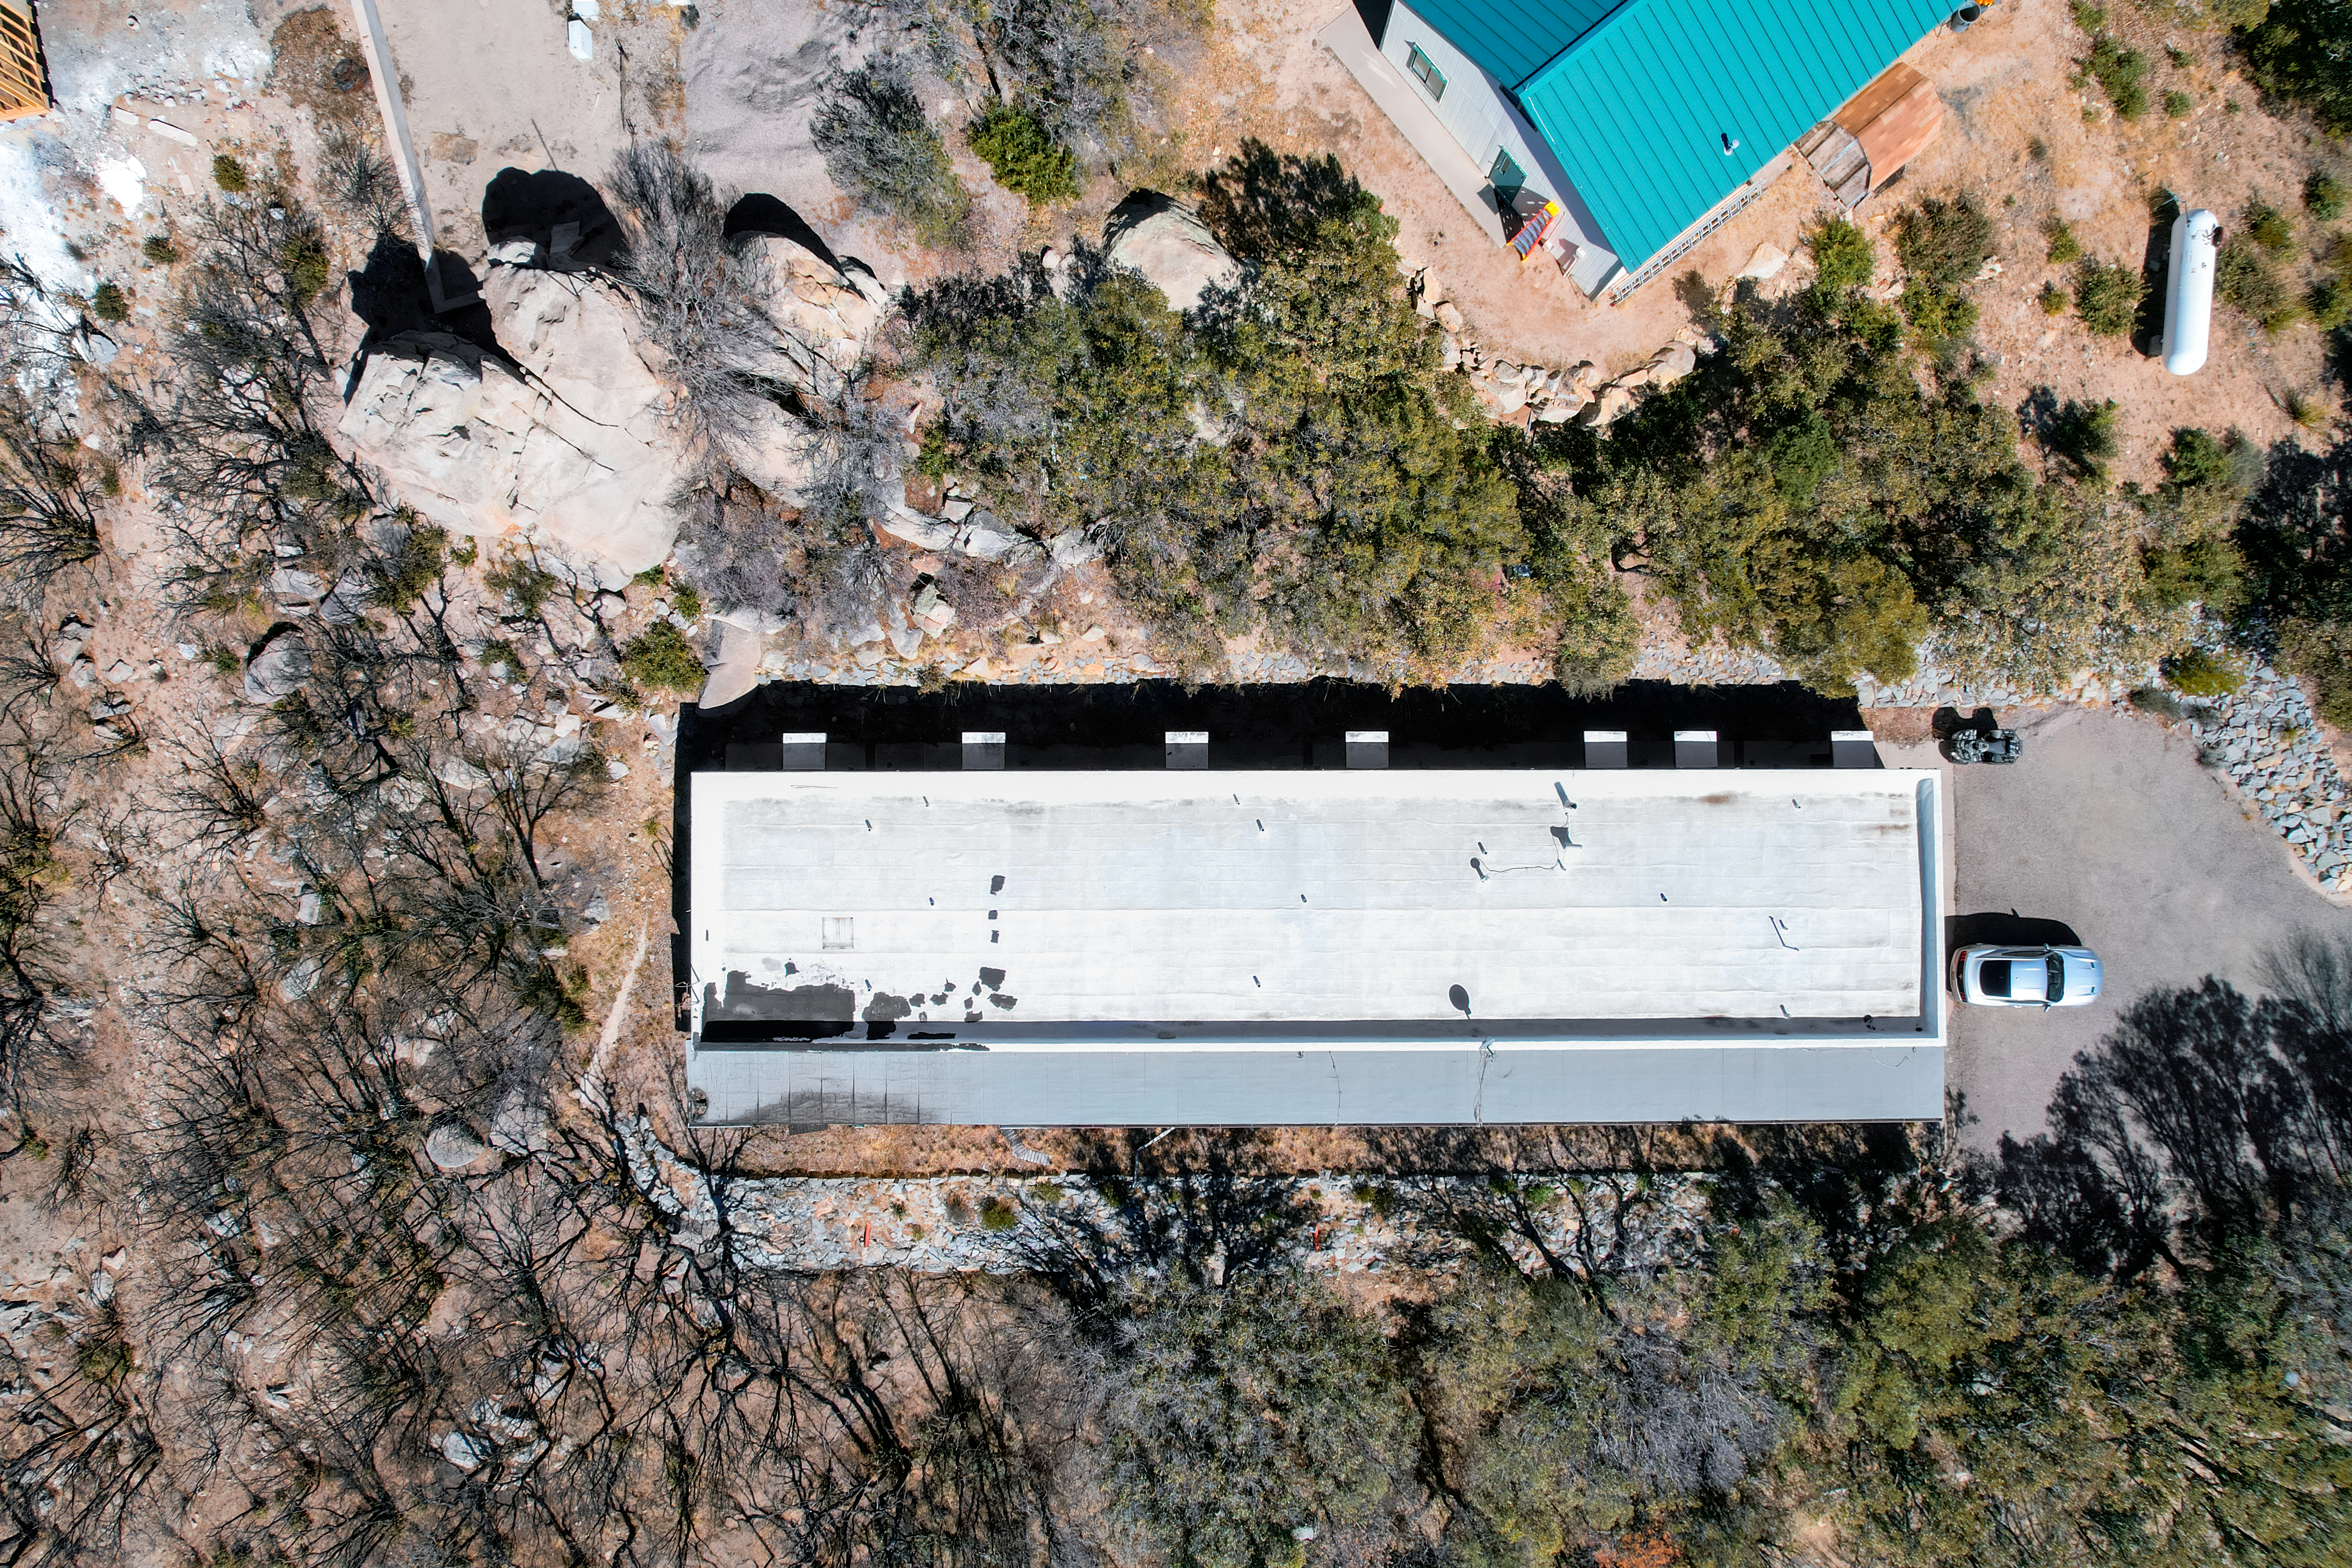

Kitt Peak National Observatory Dormitory 3 Aerial

Aerial view of Dormitory 3 at Kitt Peak National Observatory (KPNO), a Program of NSF NOIRLab.

Credit: KPNO/NOIRLab/NSF/AURA/P. Marenfeld